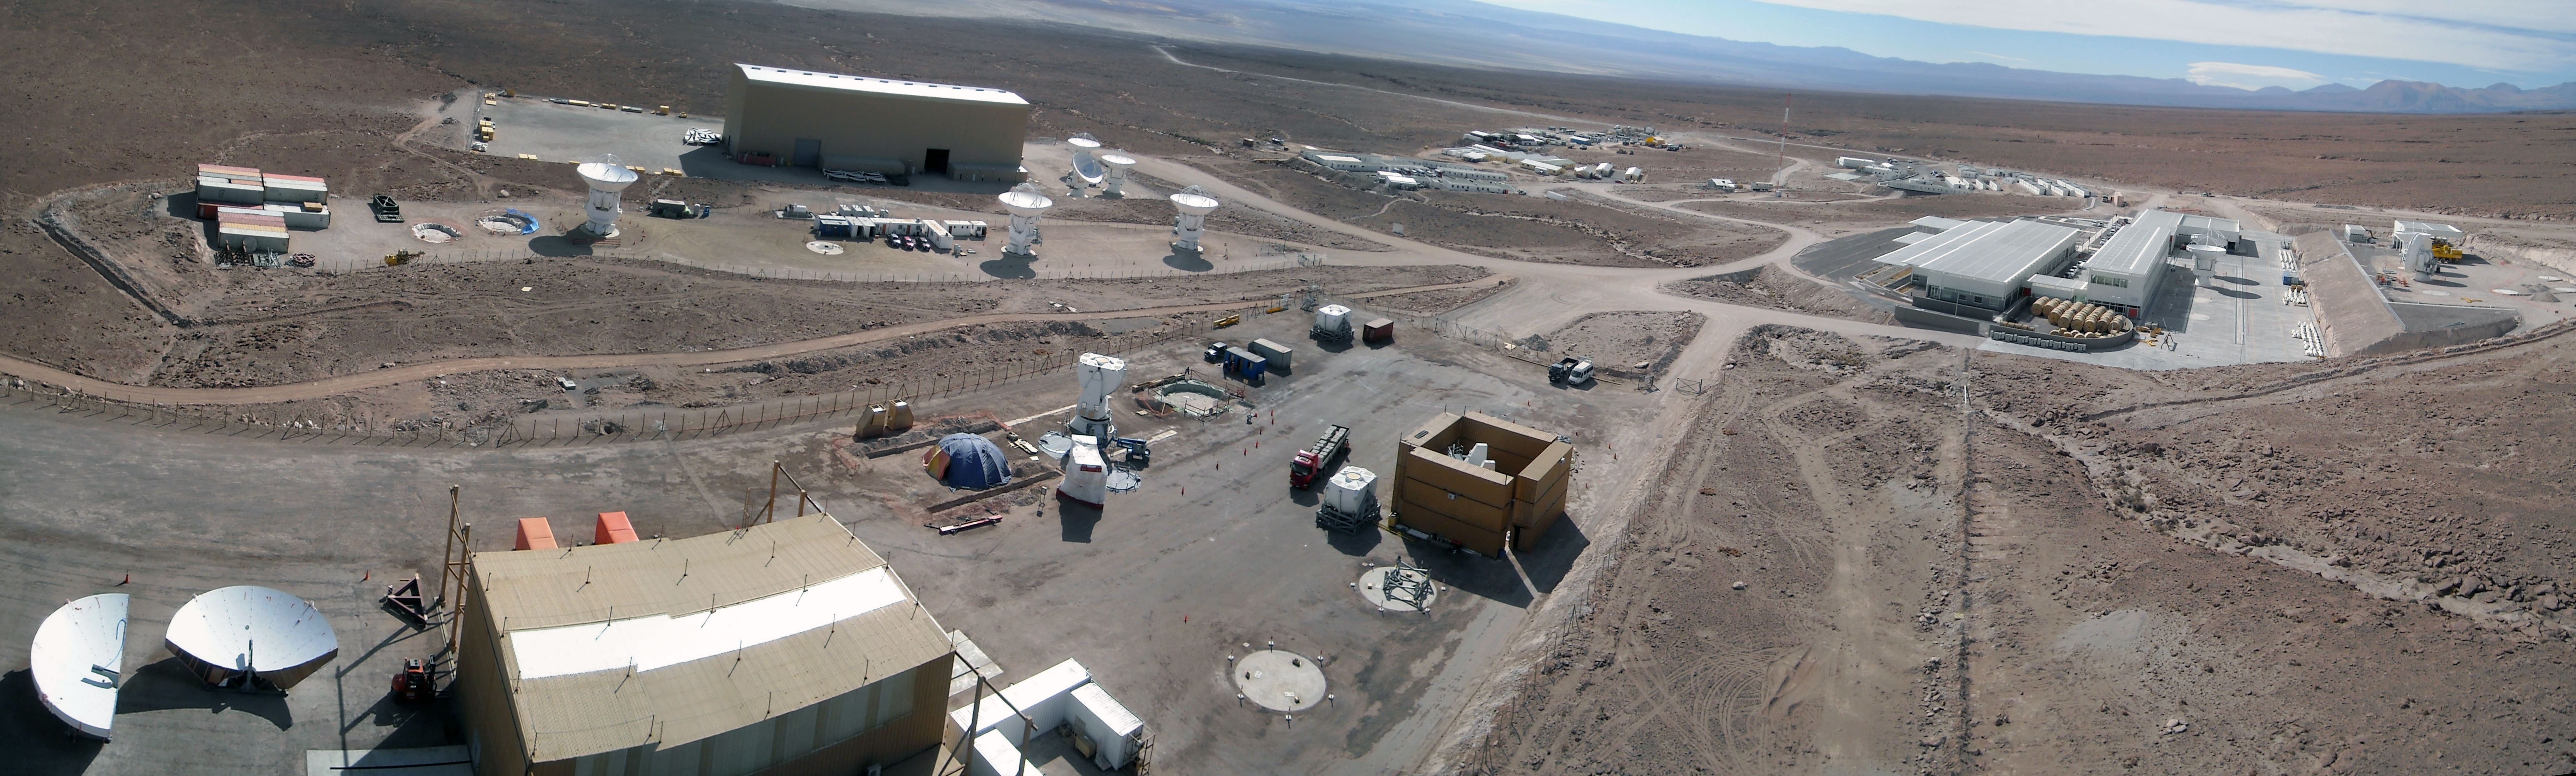

Progress at the ALMA Site - a panoramic view

A panoramic view of the ALMA Operations Support Facility. In the lower left part of the image, just outside the AEM Site Erection Facility (SEF), parts of one antenna structure are visible; in the upper left part of the image, are the MELCO SEF and the Vertex SEF, and six 12-metre antennas stand outside the buildings. Panorama taken in September 2009.

Credit: ALMA (ESO/NAOJ/NRAO)